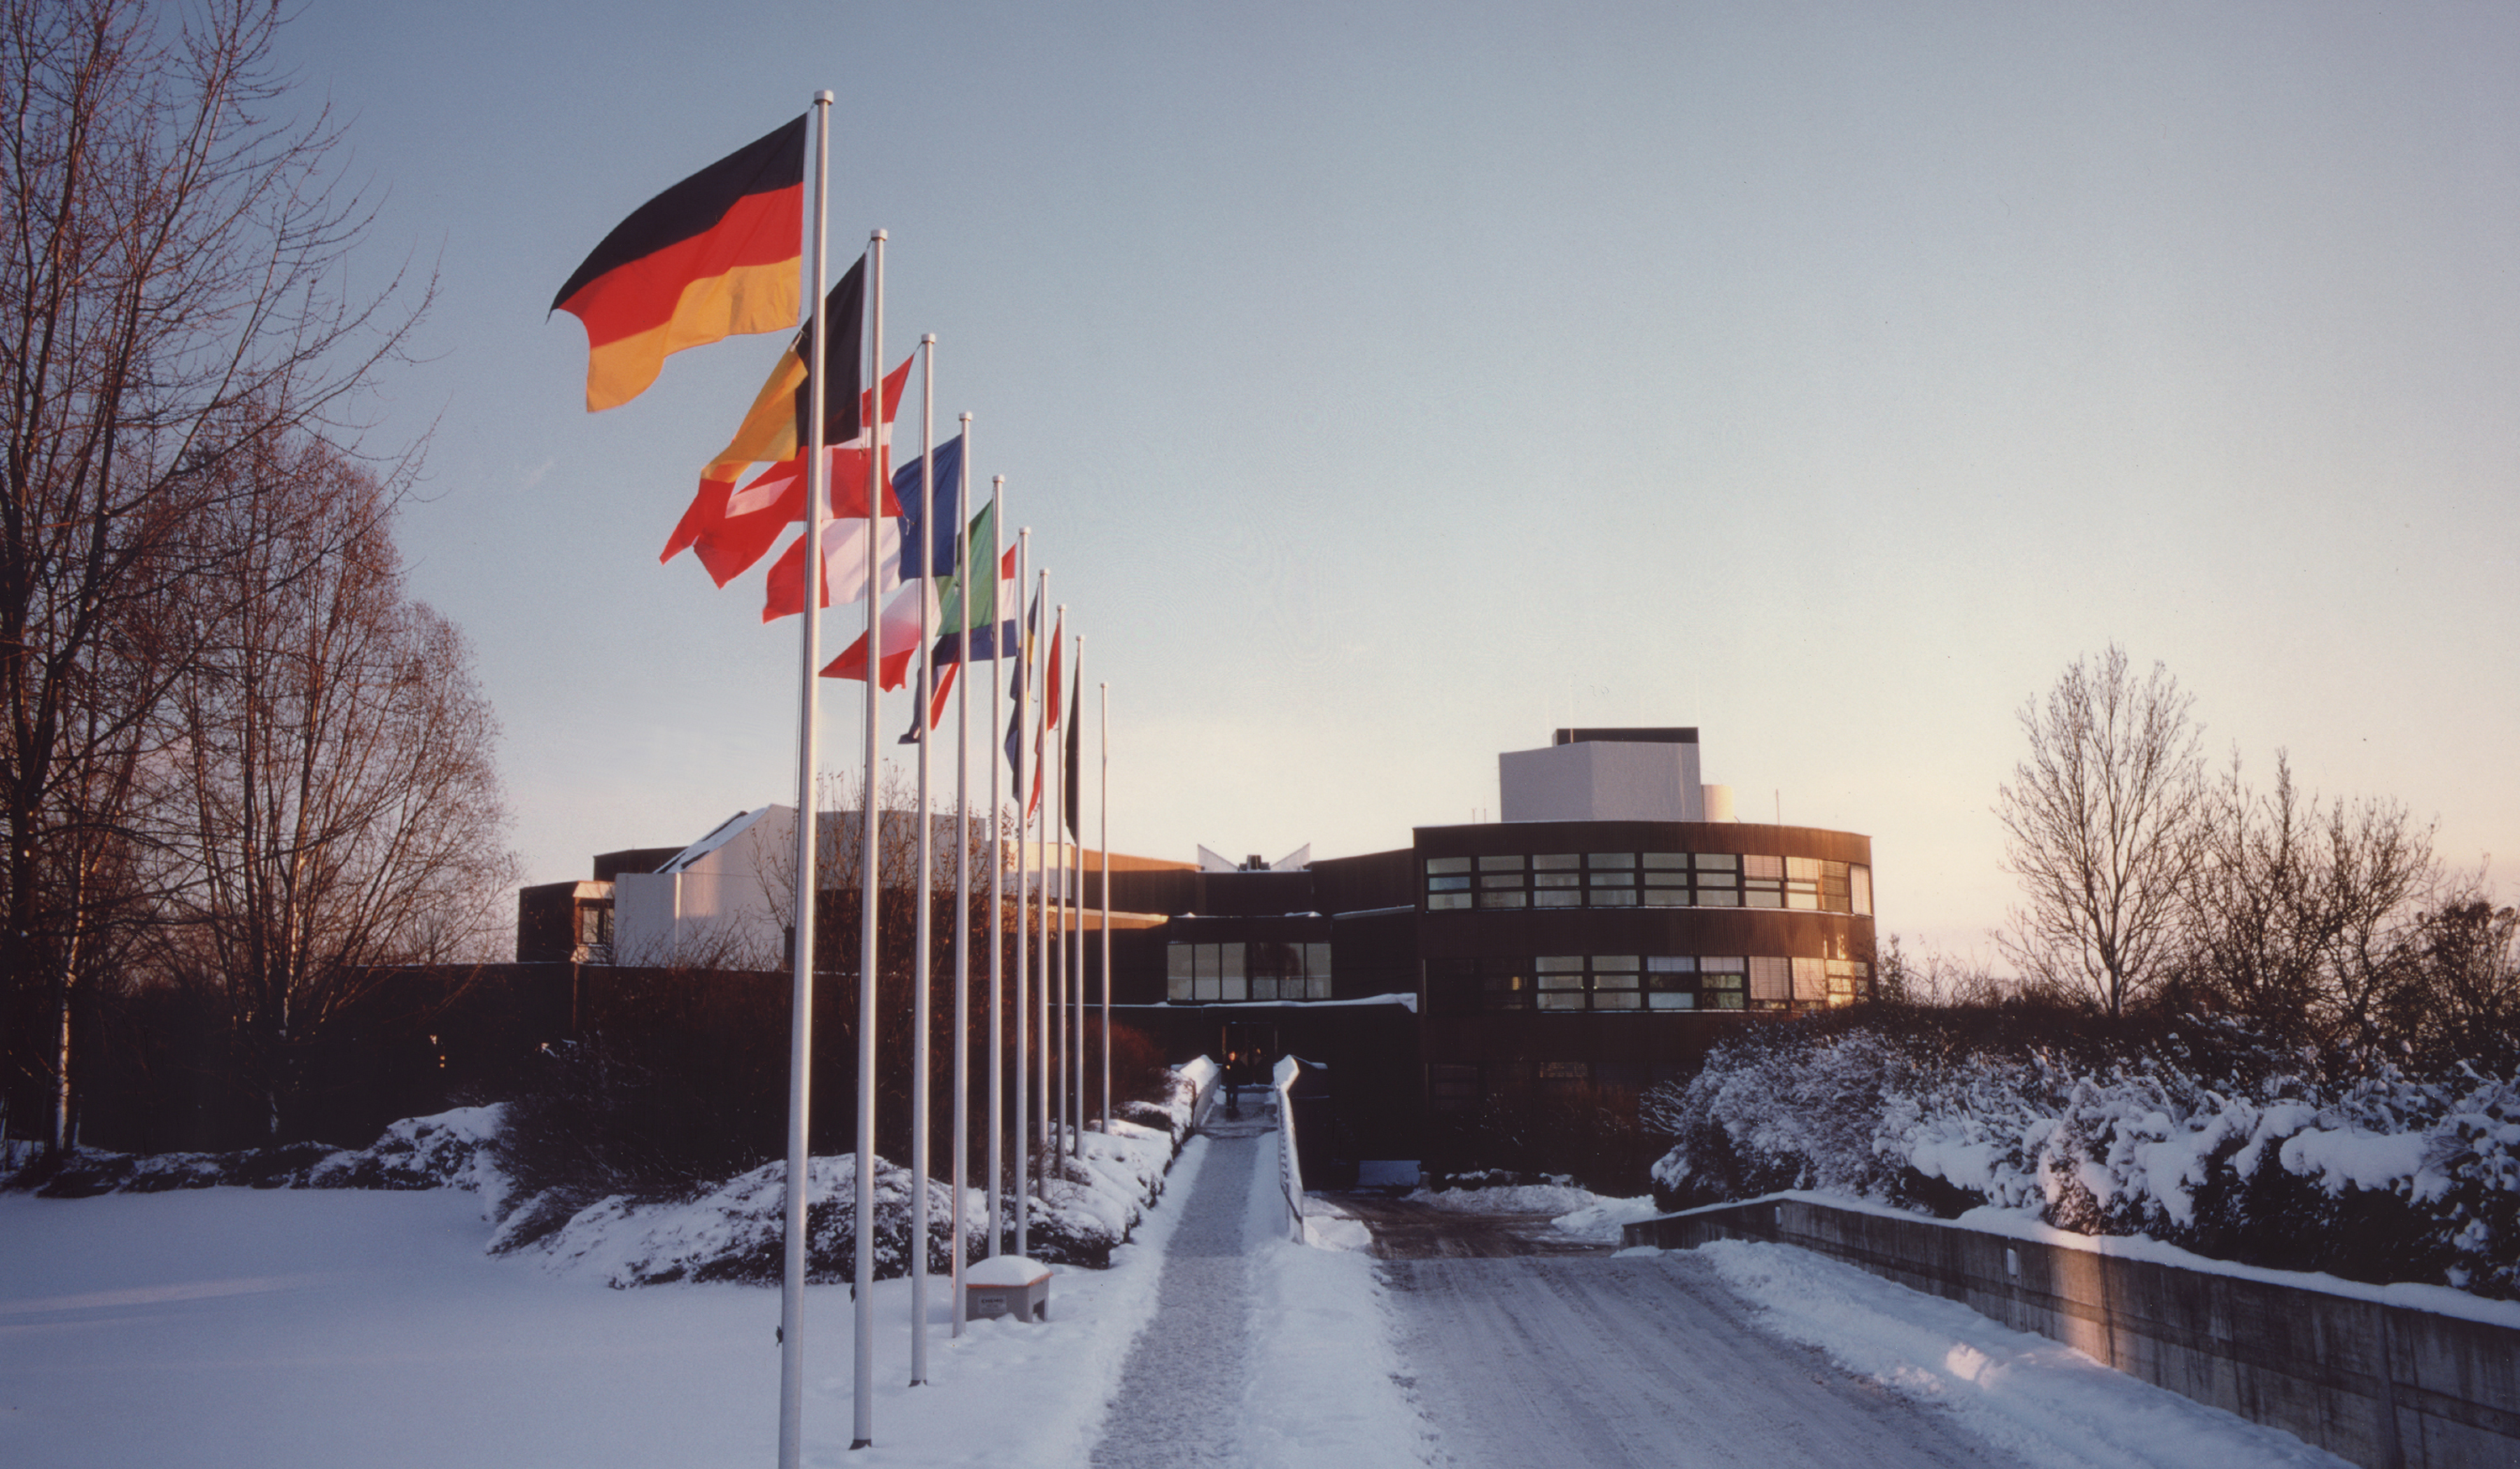

Winter afternoon in Garching

The ESO Headquarters in Garching, Munich.

Credit: ESO